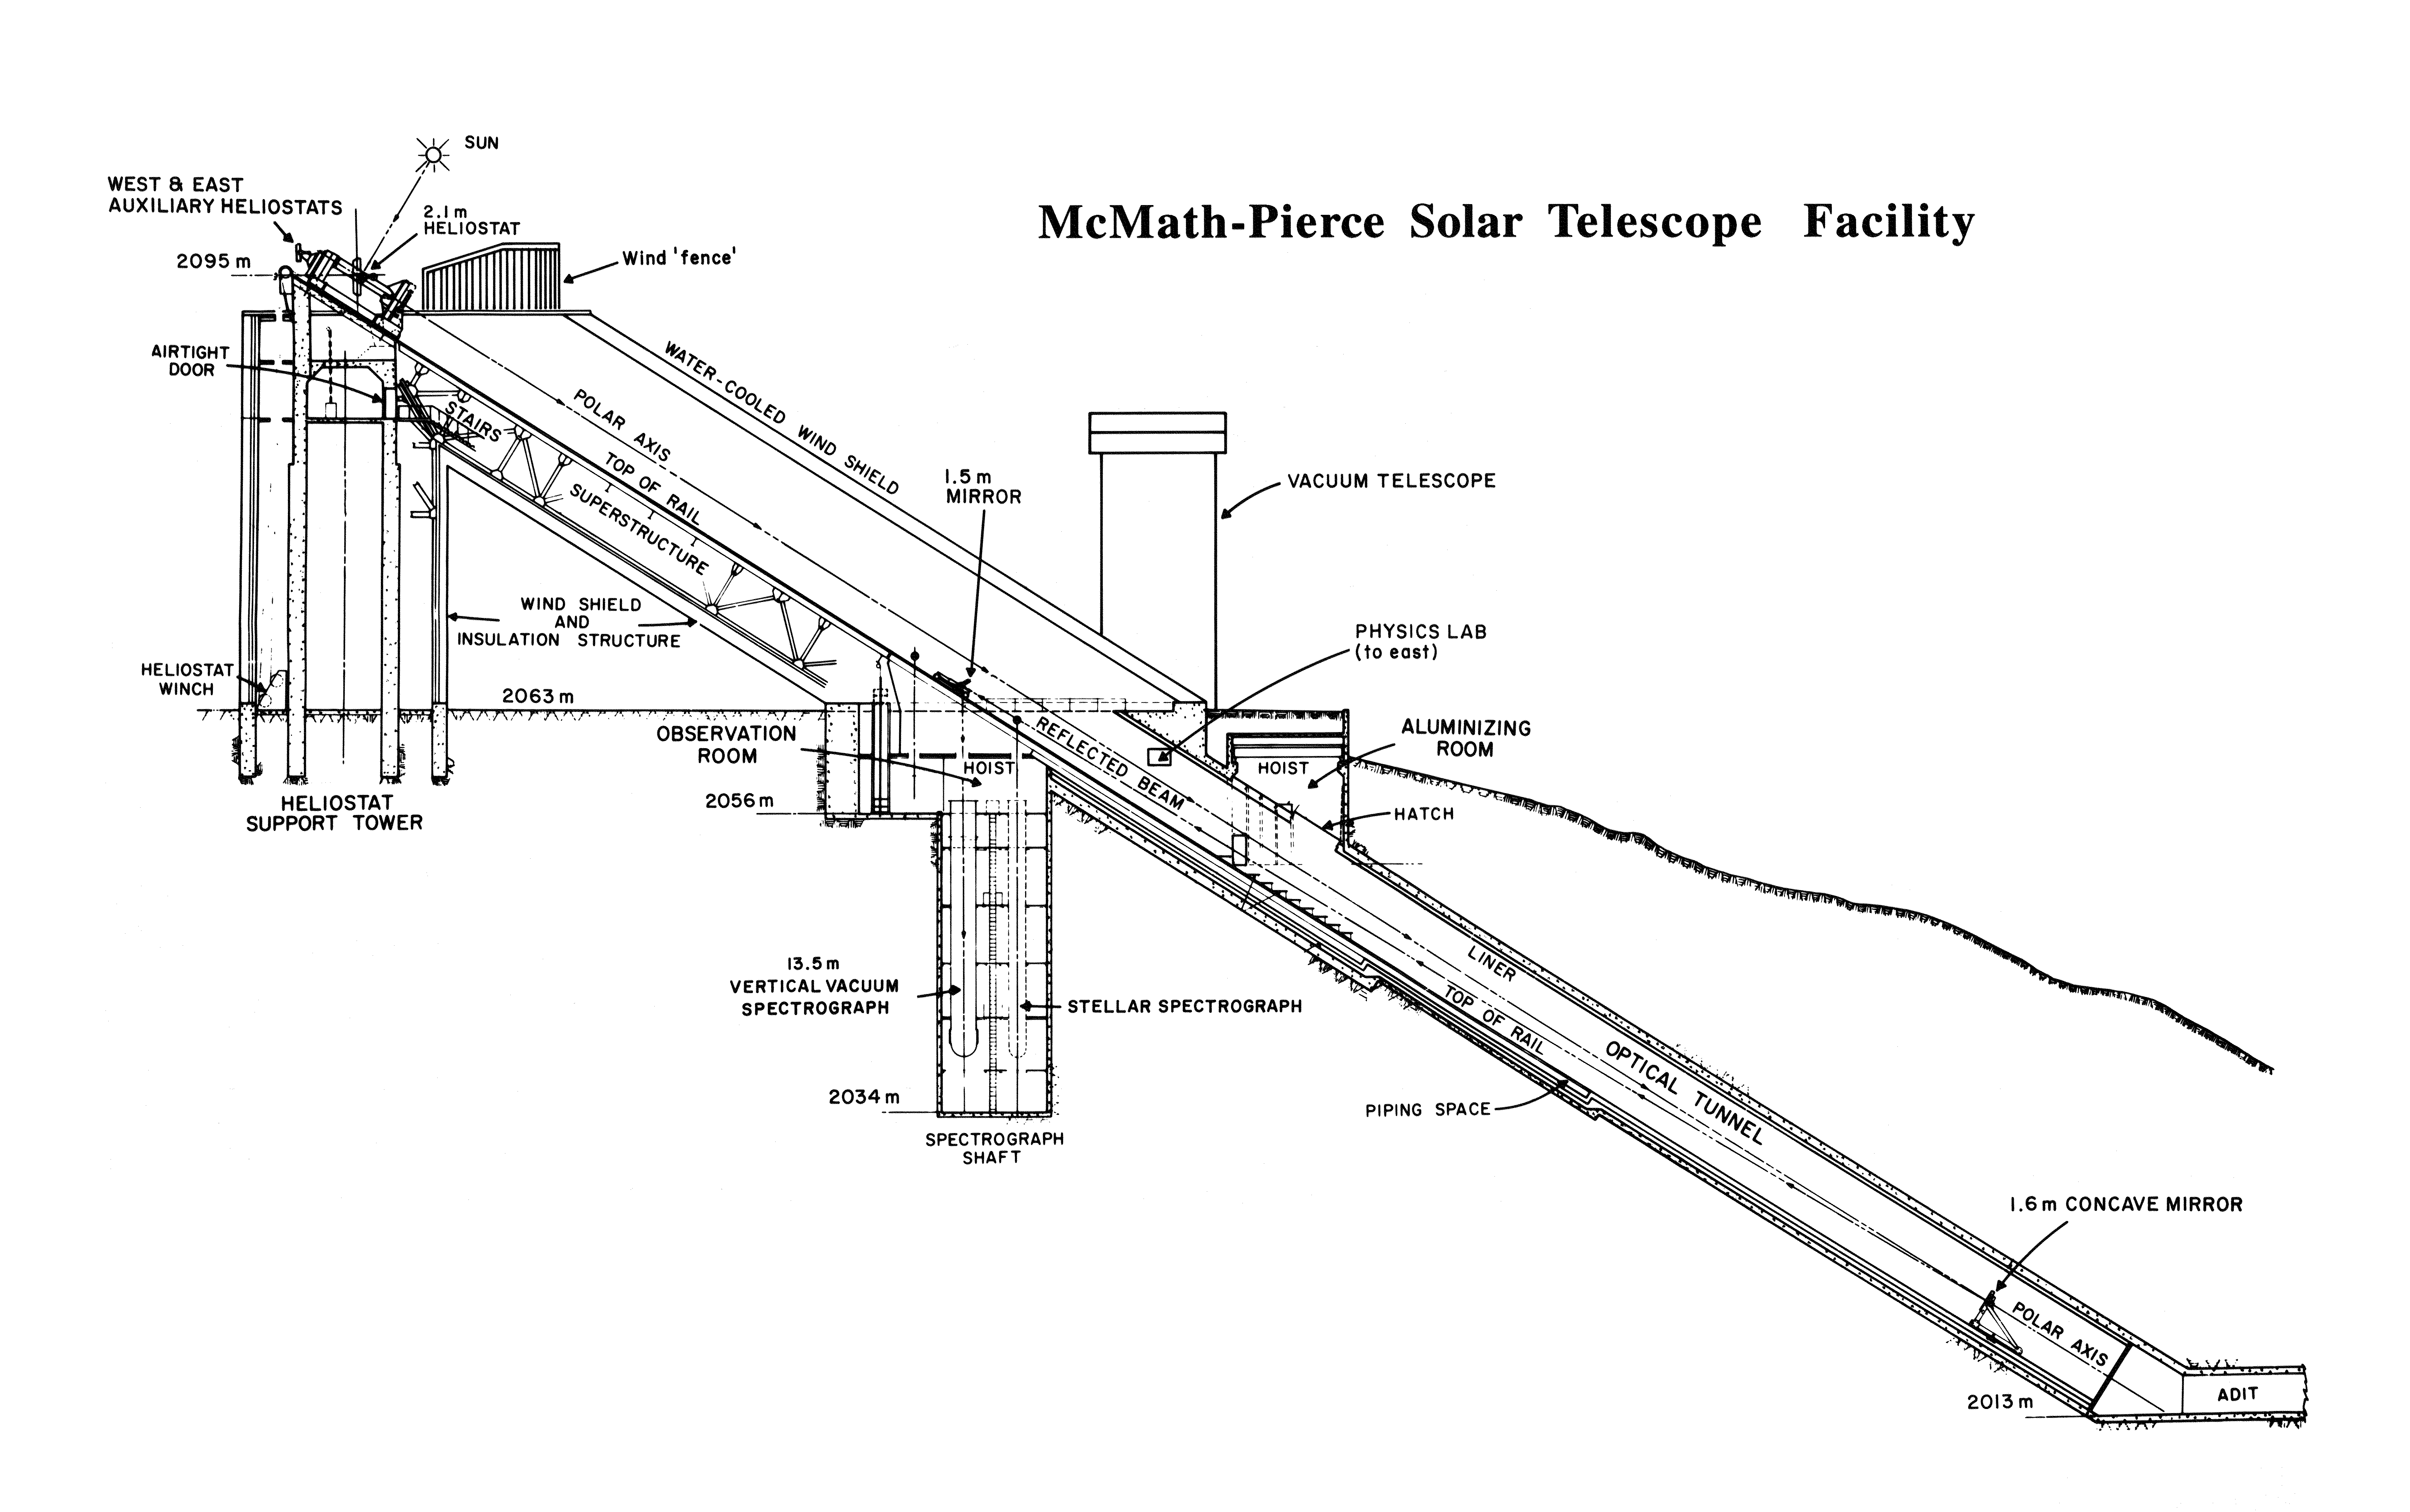

Schematic of the solar McMath-Pierce telescope.

A line drawing showing the cross section and light path of the McMath-Pierce telescope on Kitt Peak, the largest solar telescope in the world. This telescope is large enough that it is also used for bright star work during the night: most solar telescopes are only sensitive enough to observe the bright Sun.

Credit: NOIRLab/NSF/AURA